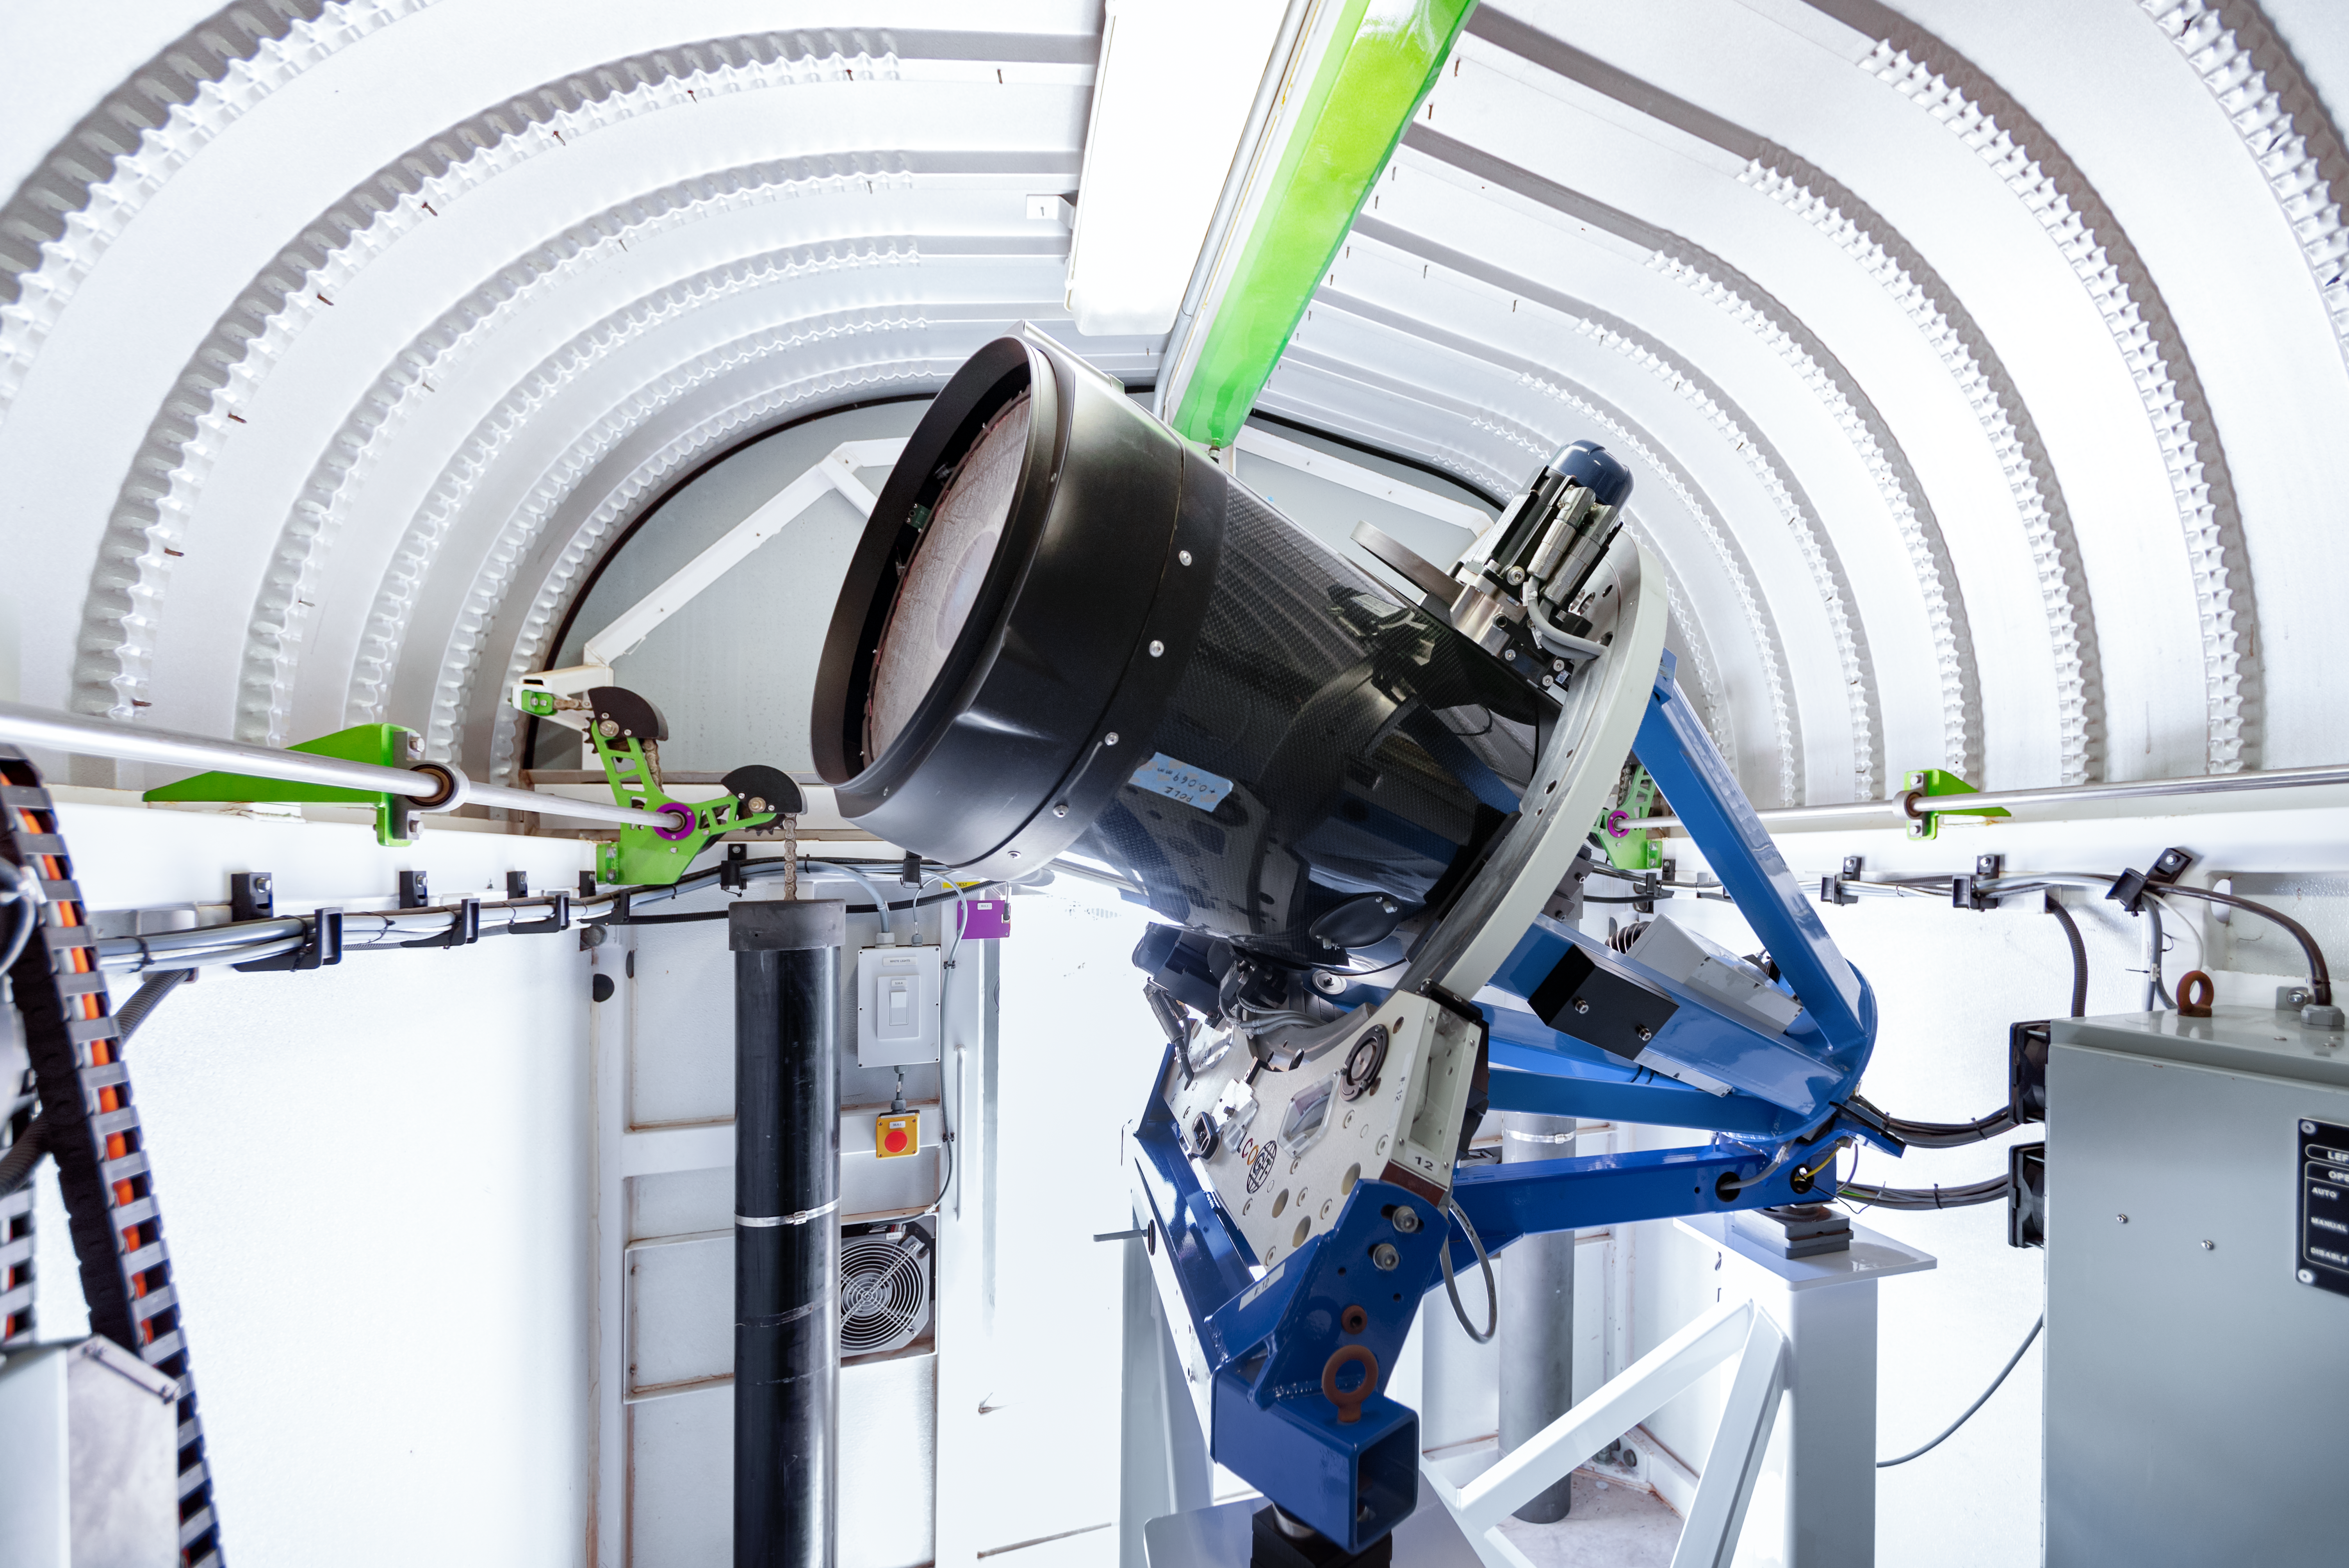

Las Cumbres Observatory 0.4-meter Telescope

This 0.4-meter telescope at Cerro Tololo Inter-American Observatory is one member of the Las Cumbres Observatory global network of robotic telescopes.

Credit: CTIO/NOIRLab/NSF/AURA